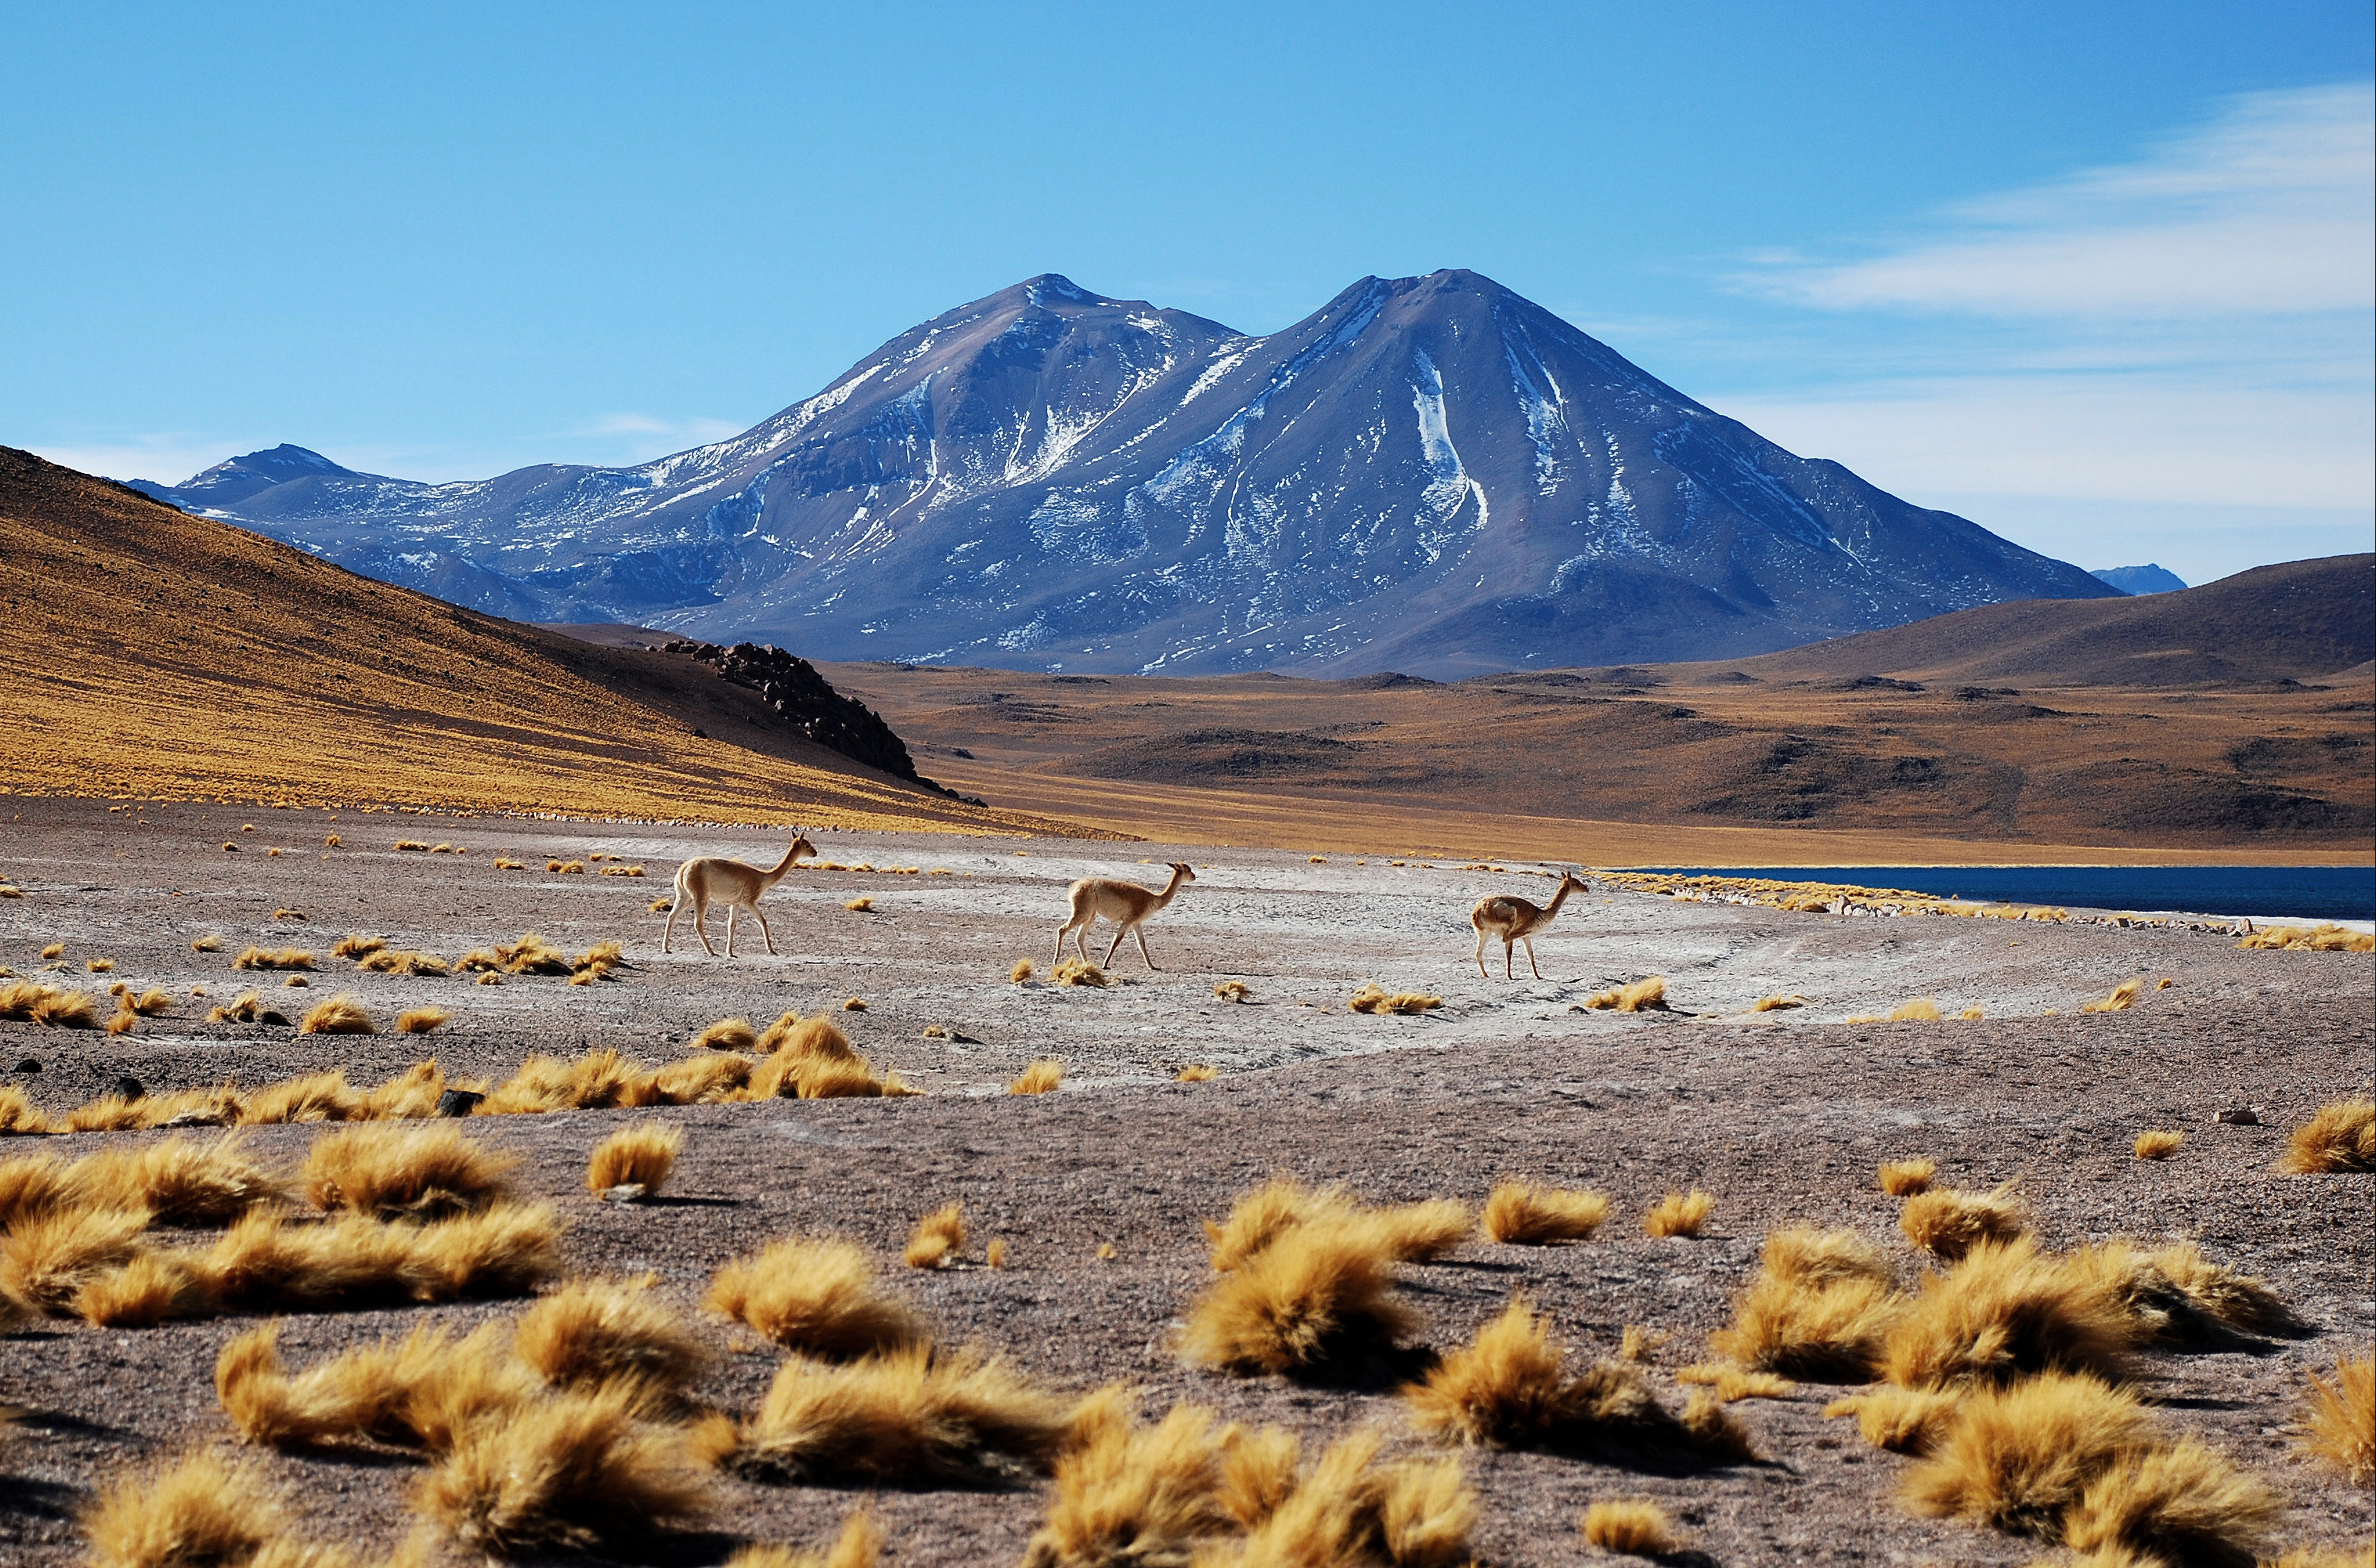

Vicuñas

Vicuñas are camelids, their distribution is limited to the puna, at more than 3,200 meters above sea level. and they inhabit the Andean highlands with a cold and dry climate. They are incredibly adapted to live in inclement weather where ALMA activity takes place.

Credit: ALMA (ESO / NAOJ / NRAO)